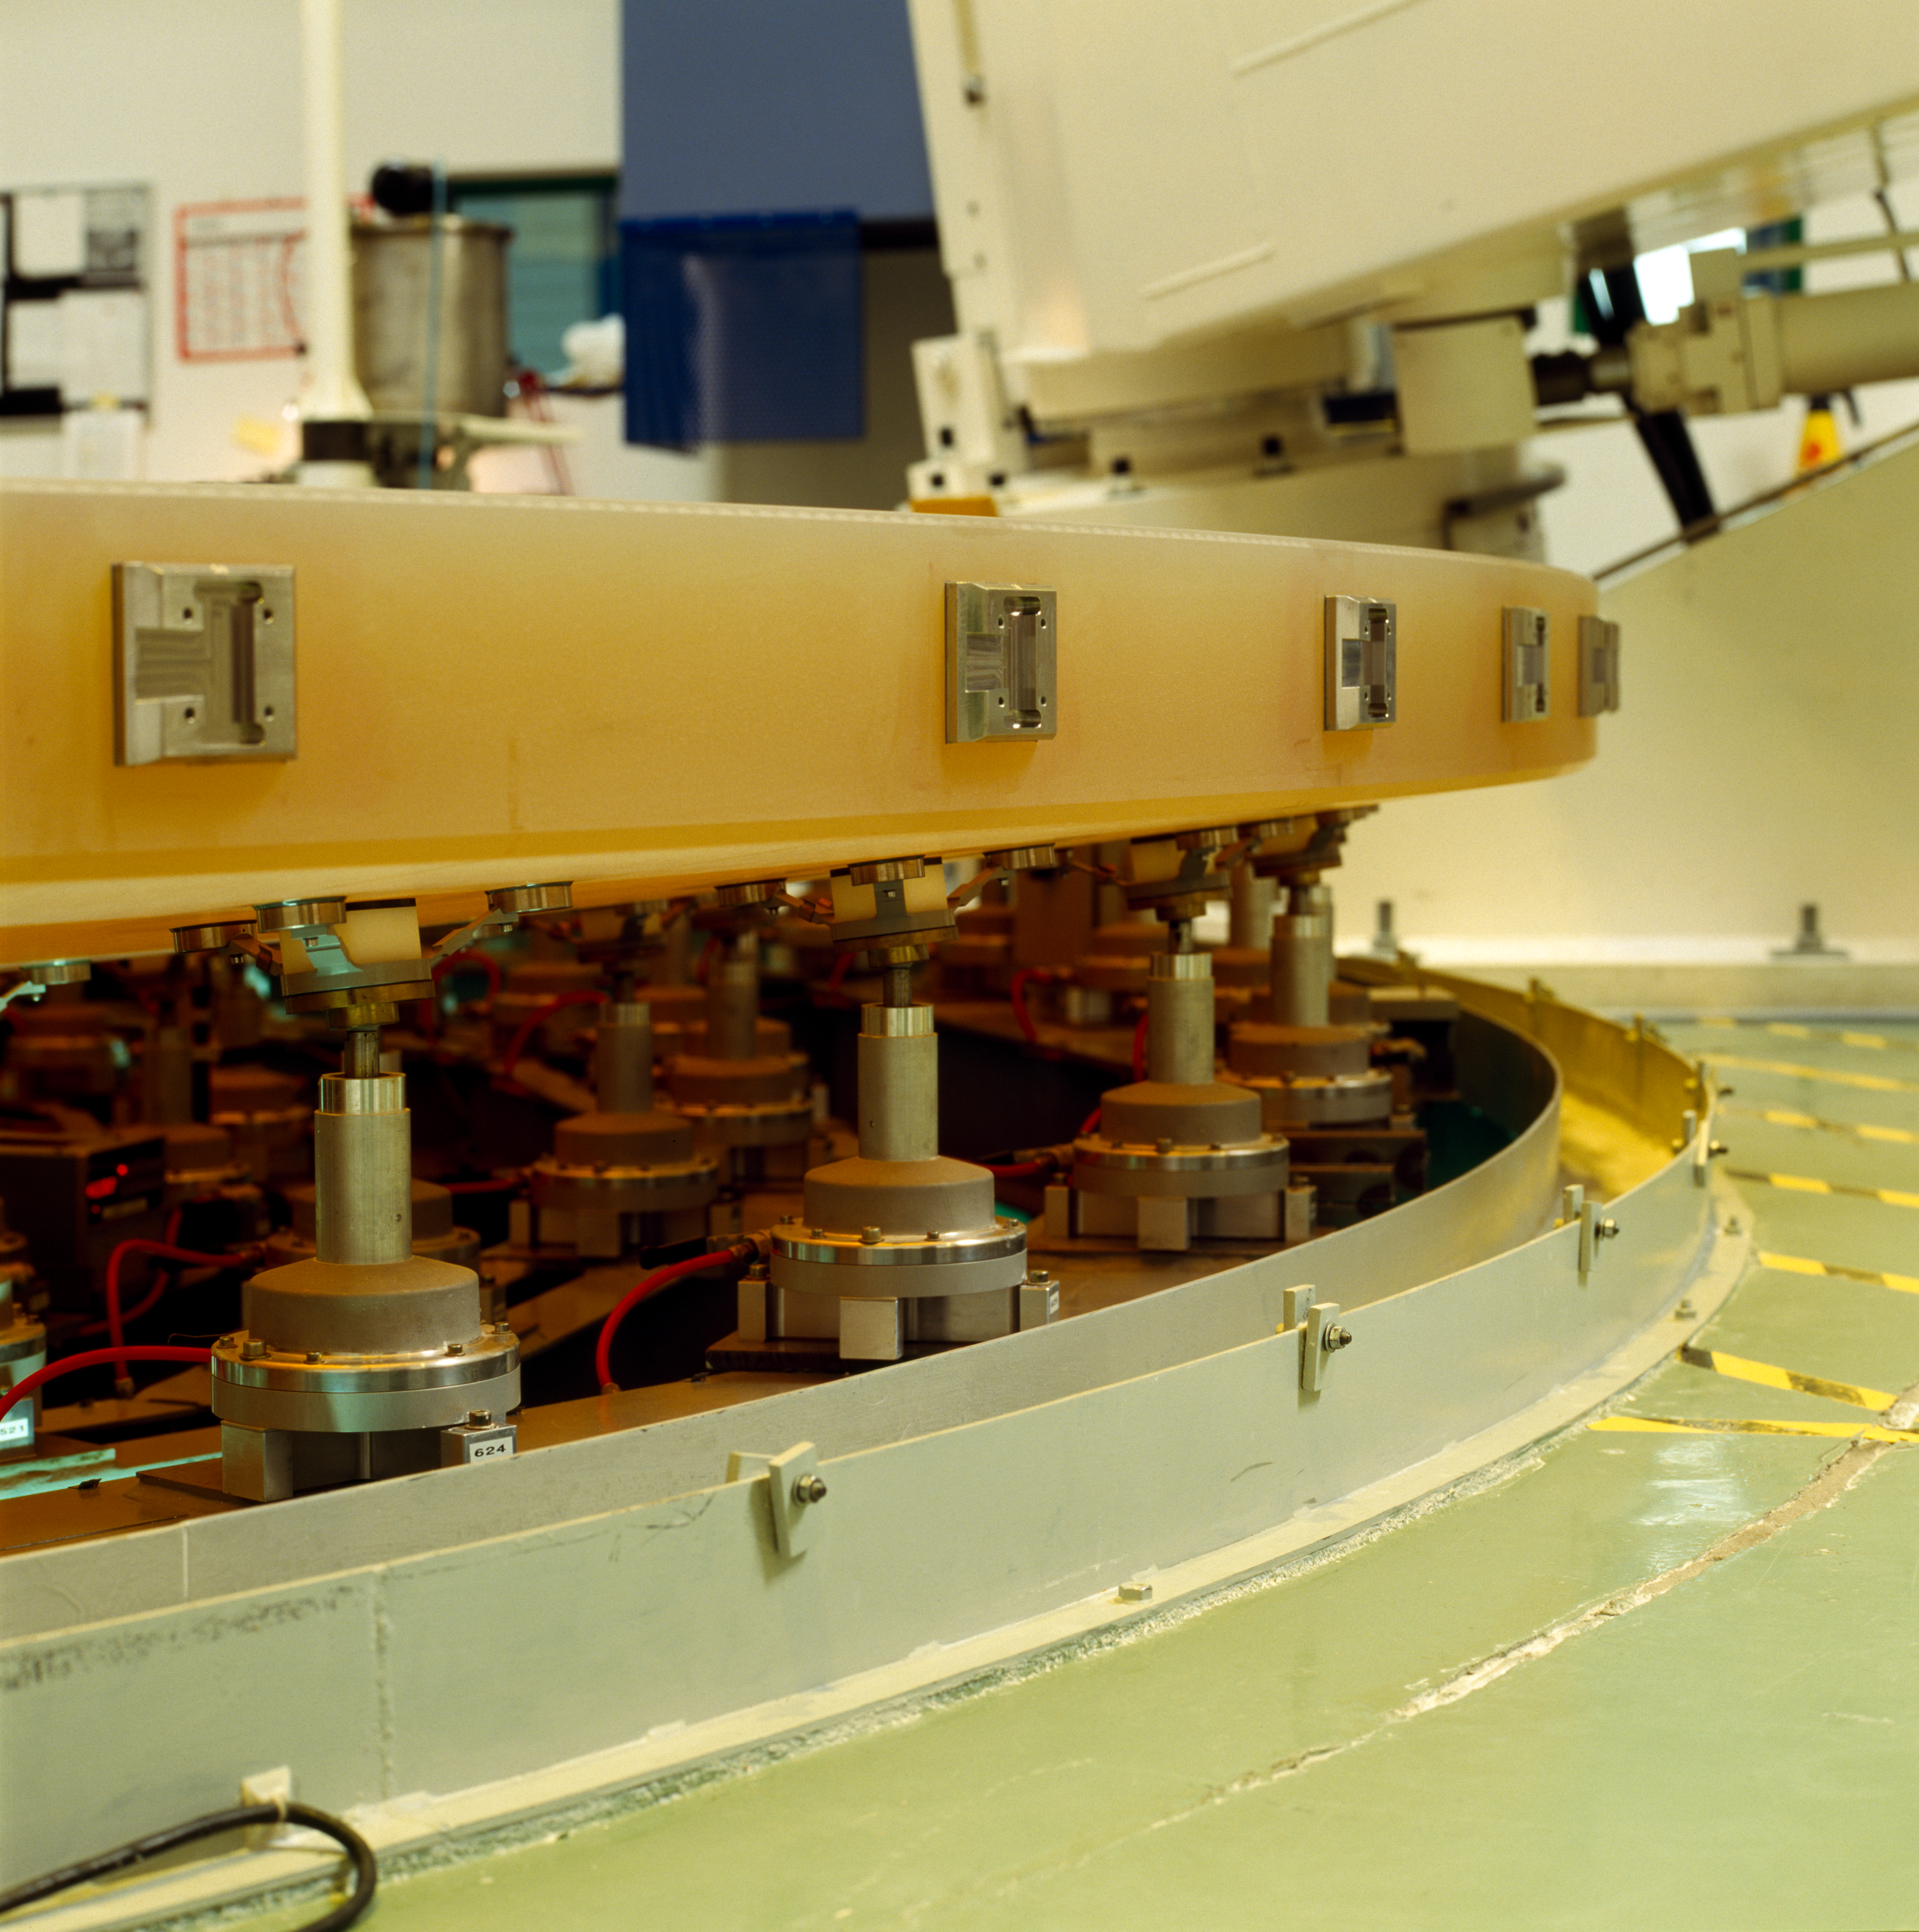

Active optics for the VLT mirrror

Actuators for the active optics on the VLT mirror. This picture was obtained in 1995.

Credit: ESO